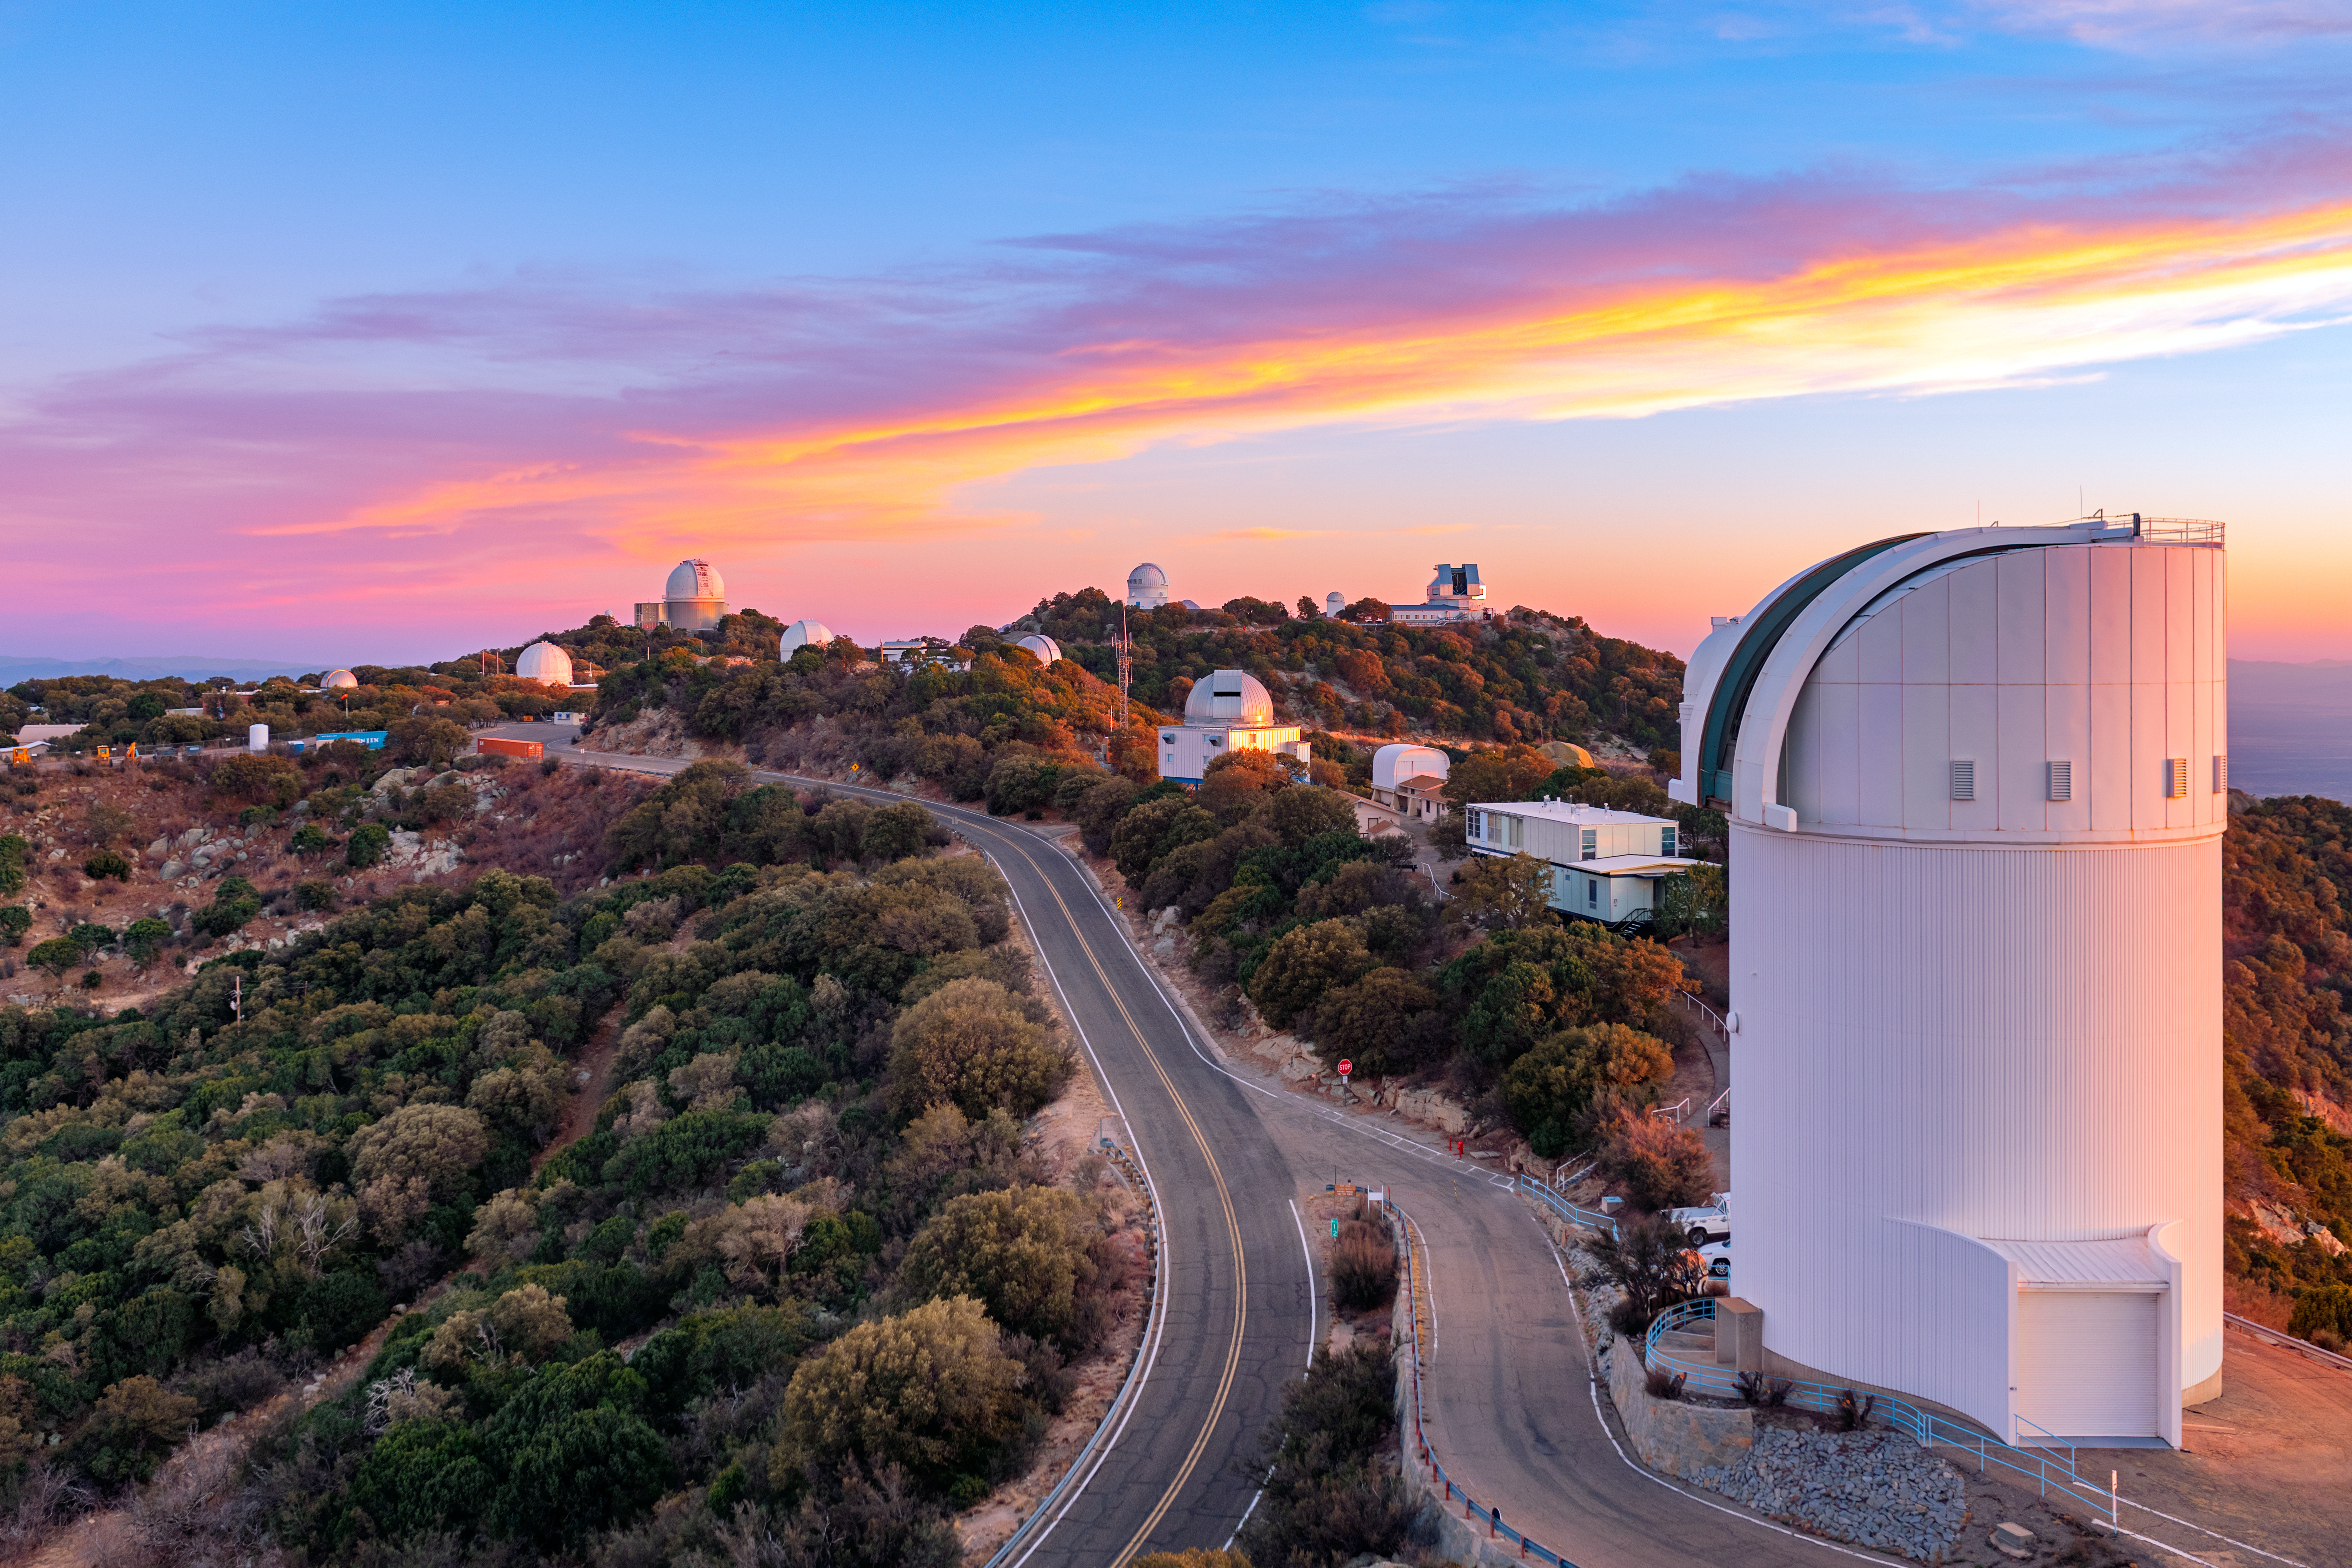

Kitt Peak National Observatory at Dusk

Kitt Peak National Observatory (KPNO), a Program of NSF NOIRLab, underneath a breathtaking sky at dusk with the UA Bok 2.3-meter Telescope in the foreground.

Credit: KPNO/NOIRLab/NSF/AURA/P. Horálek